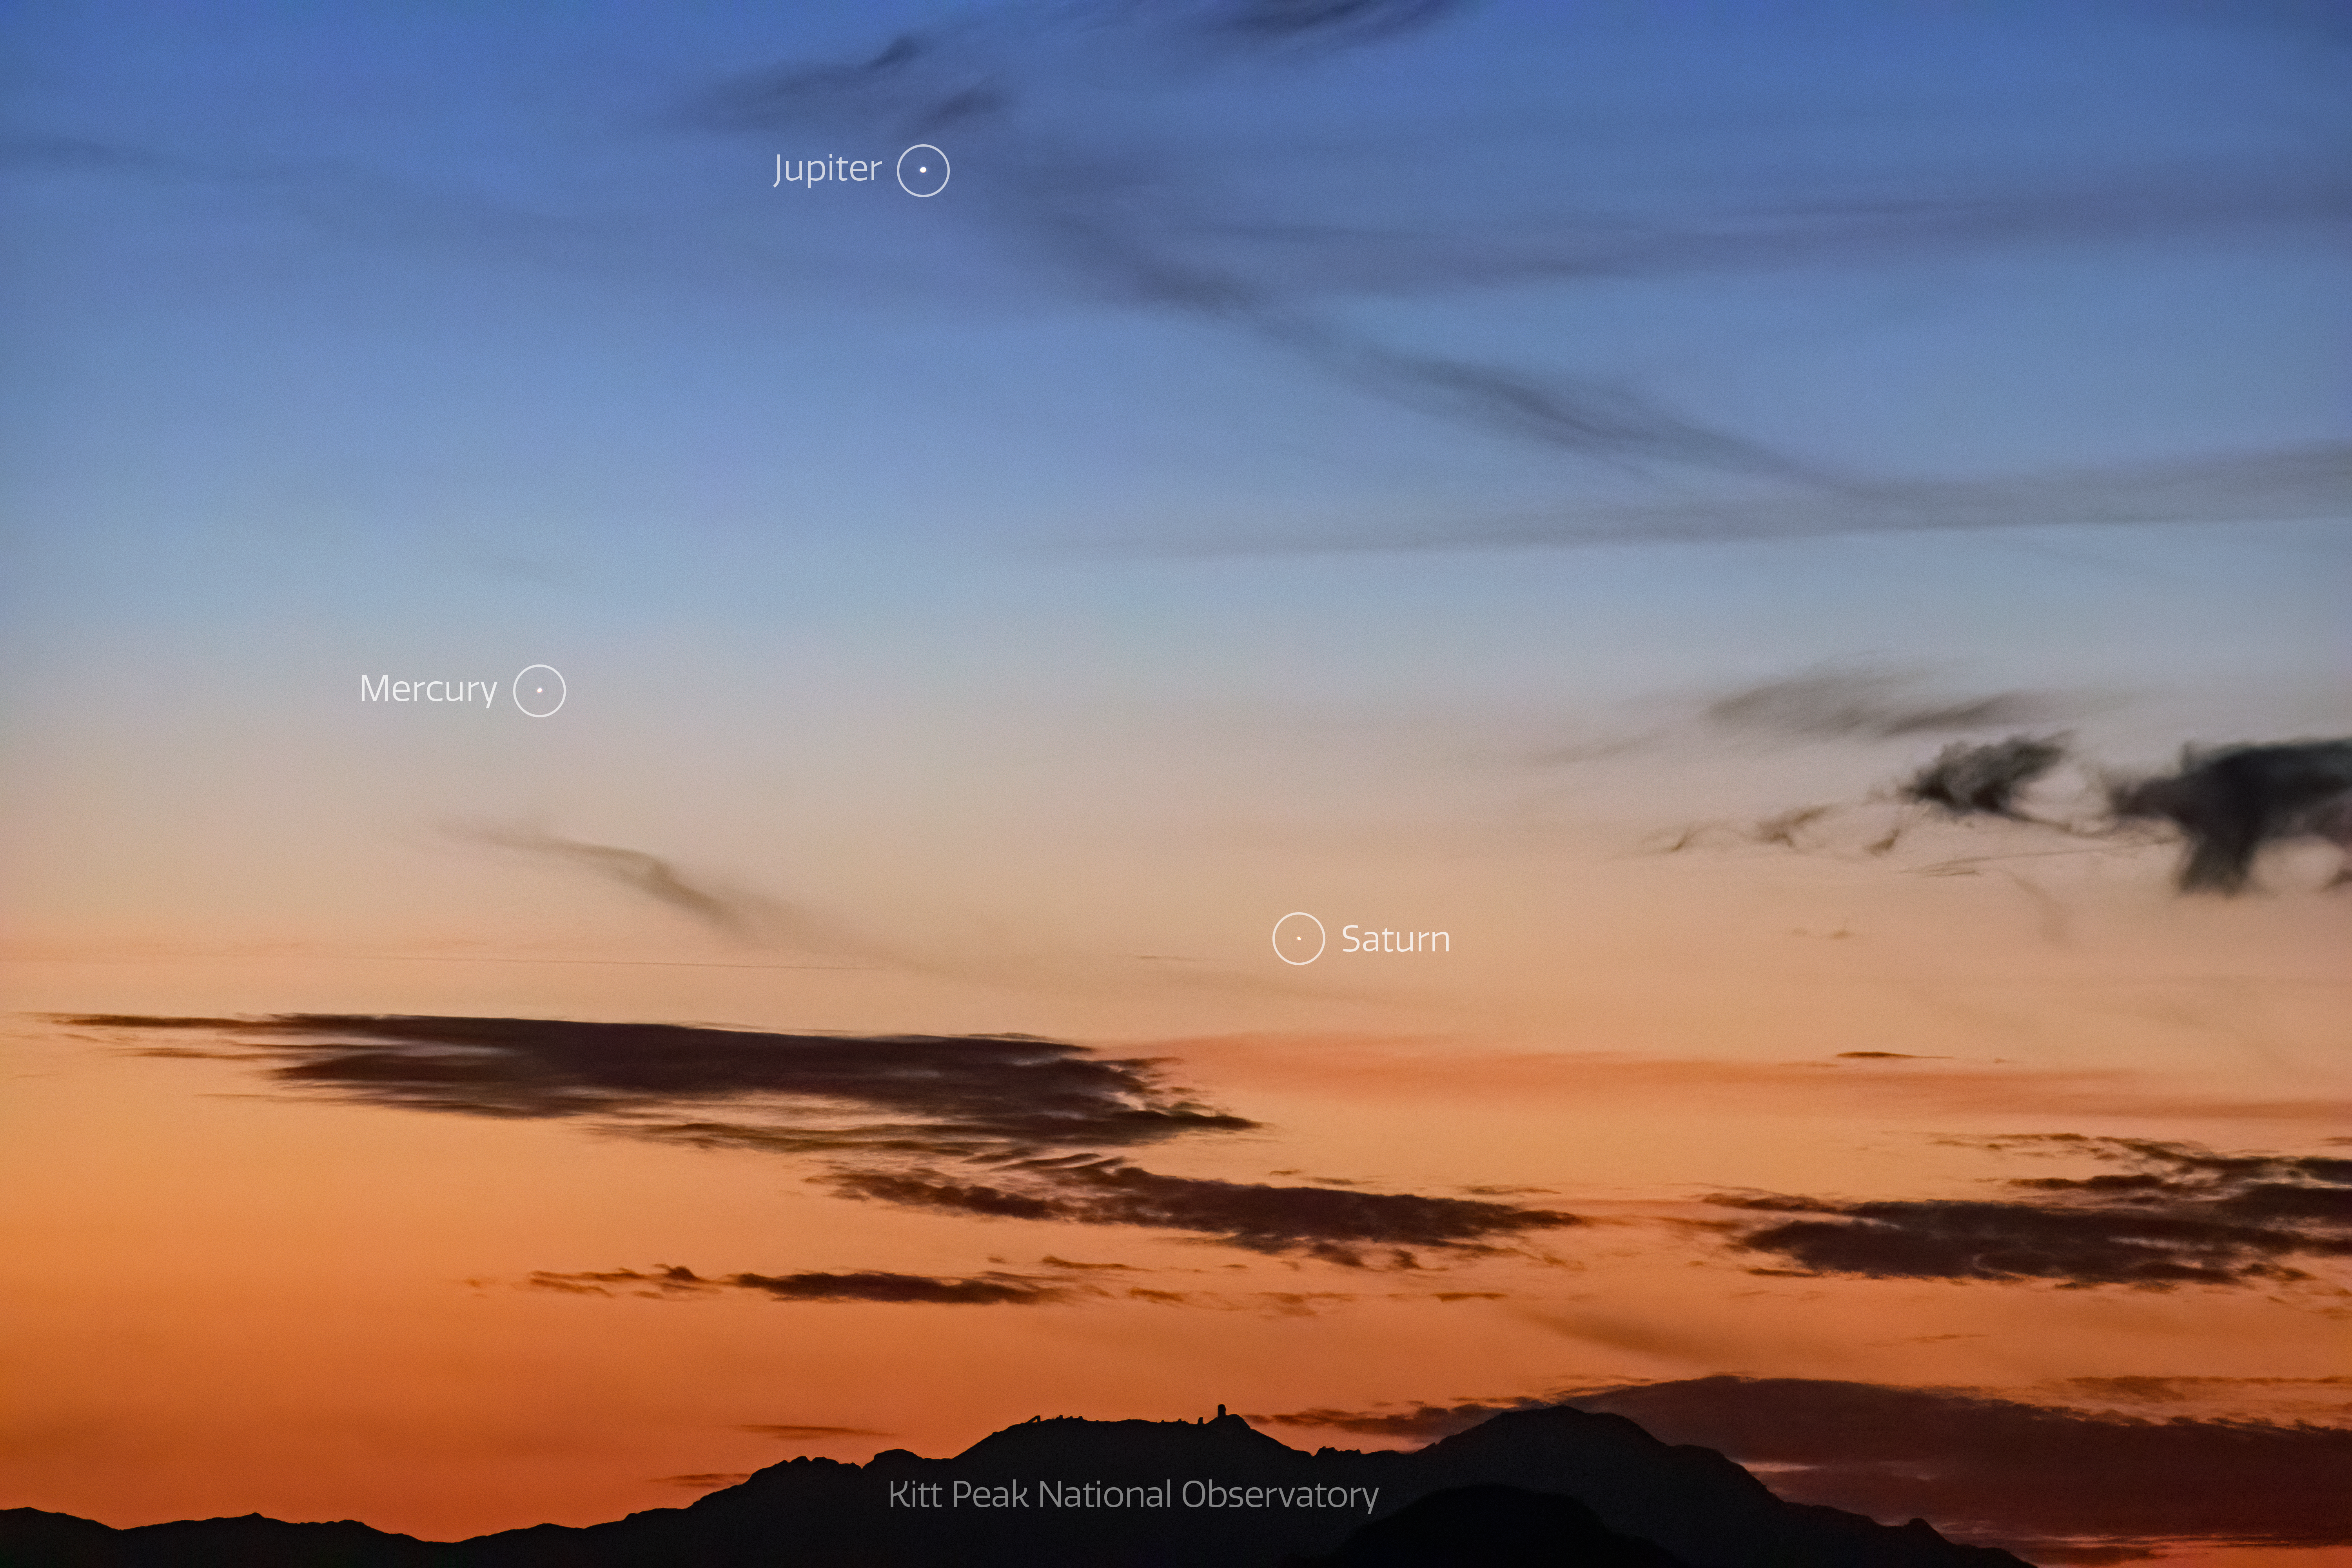

Triple Conjunction over Kitt Peak National Observatory

Triple Conjunction over Kitt Peak National Observatory. Seen are Jupiter, Saturn and Mercury.

Credit: NOIRLab/AURA/NSF/R. Sparks